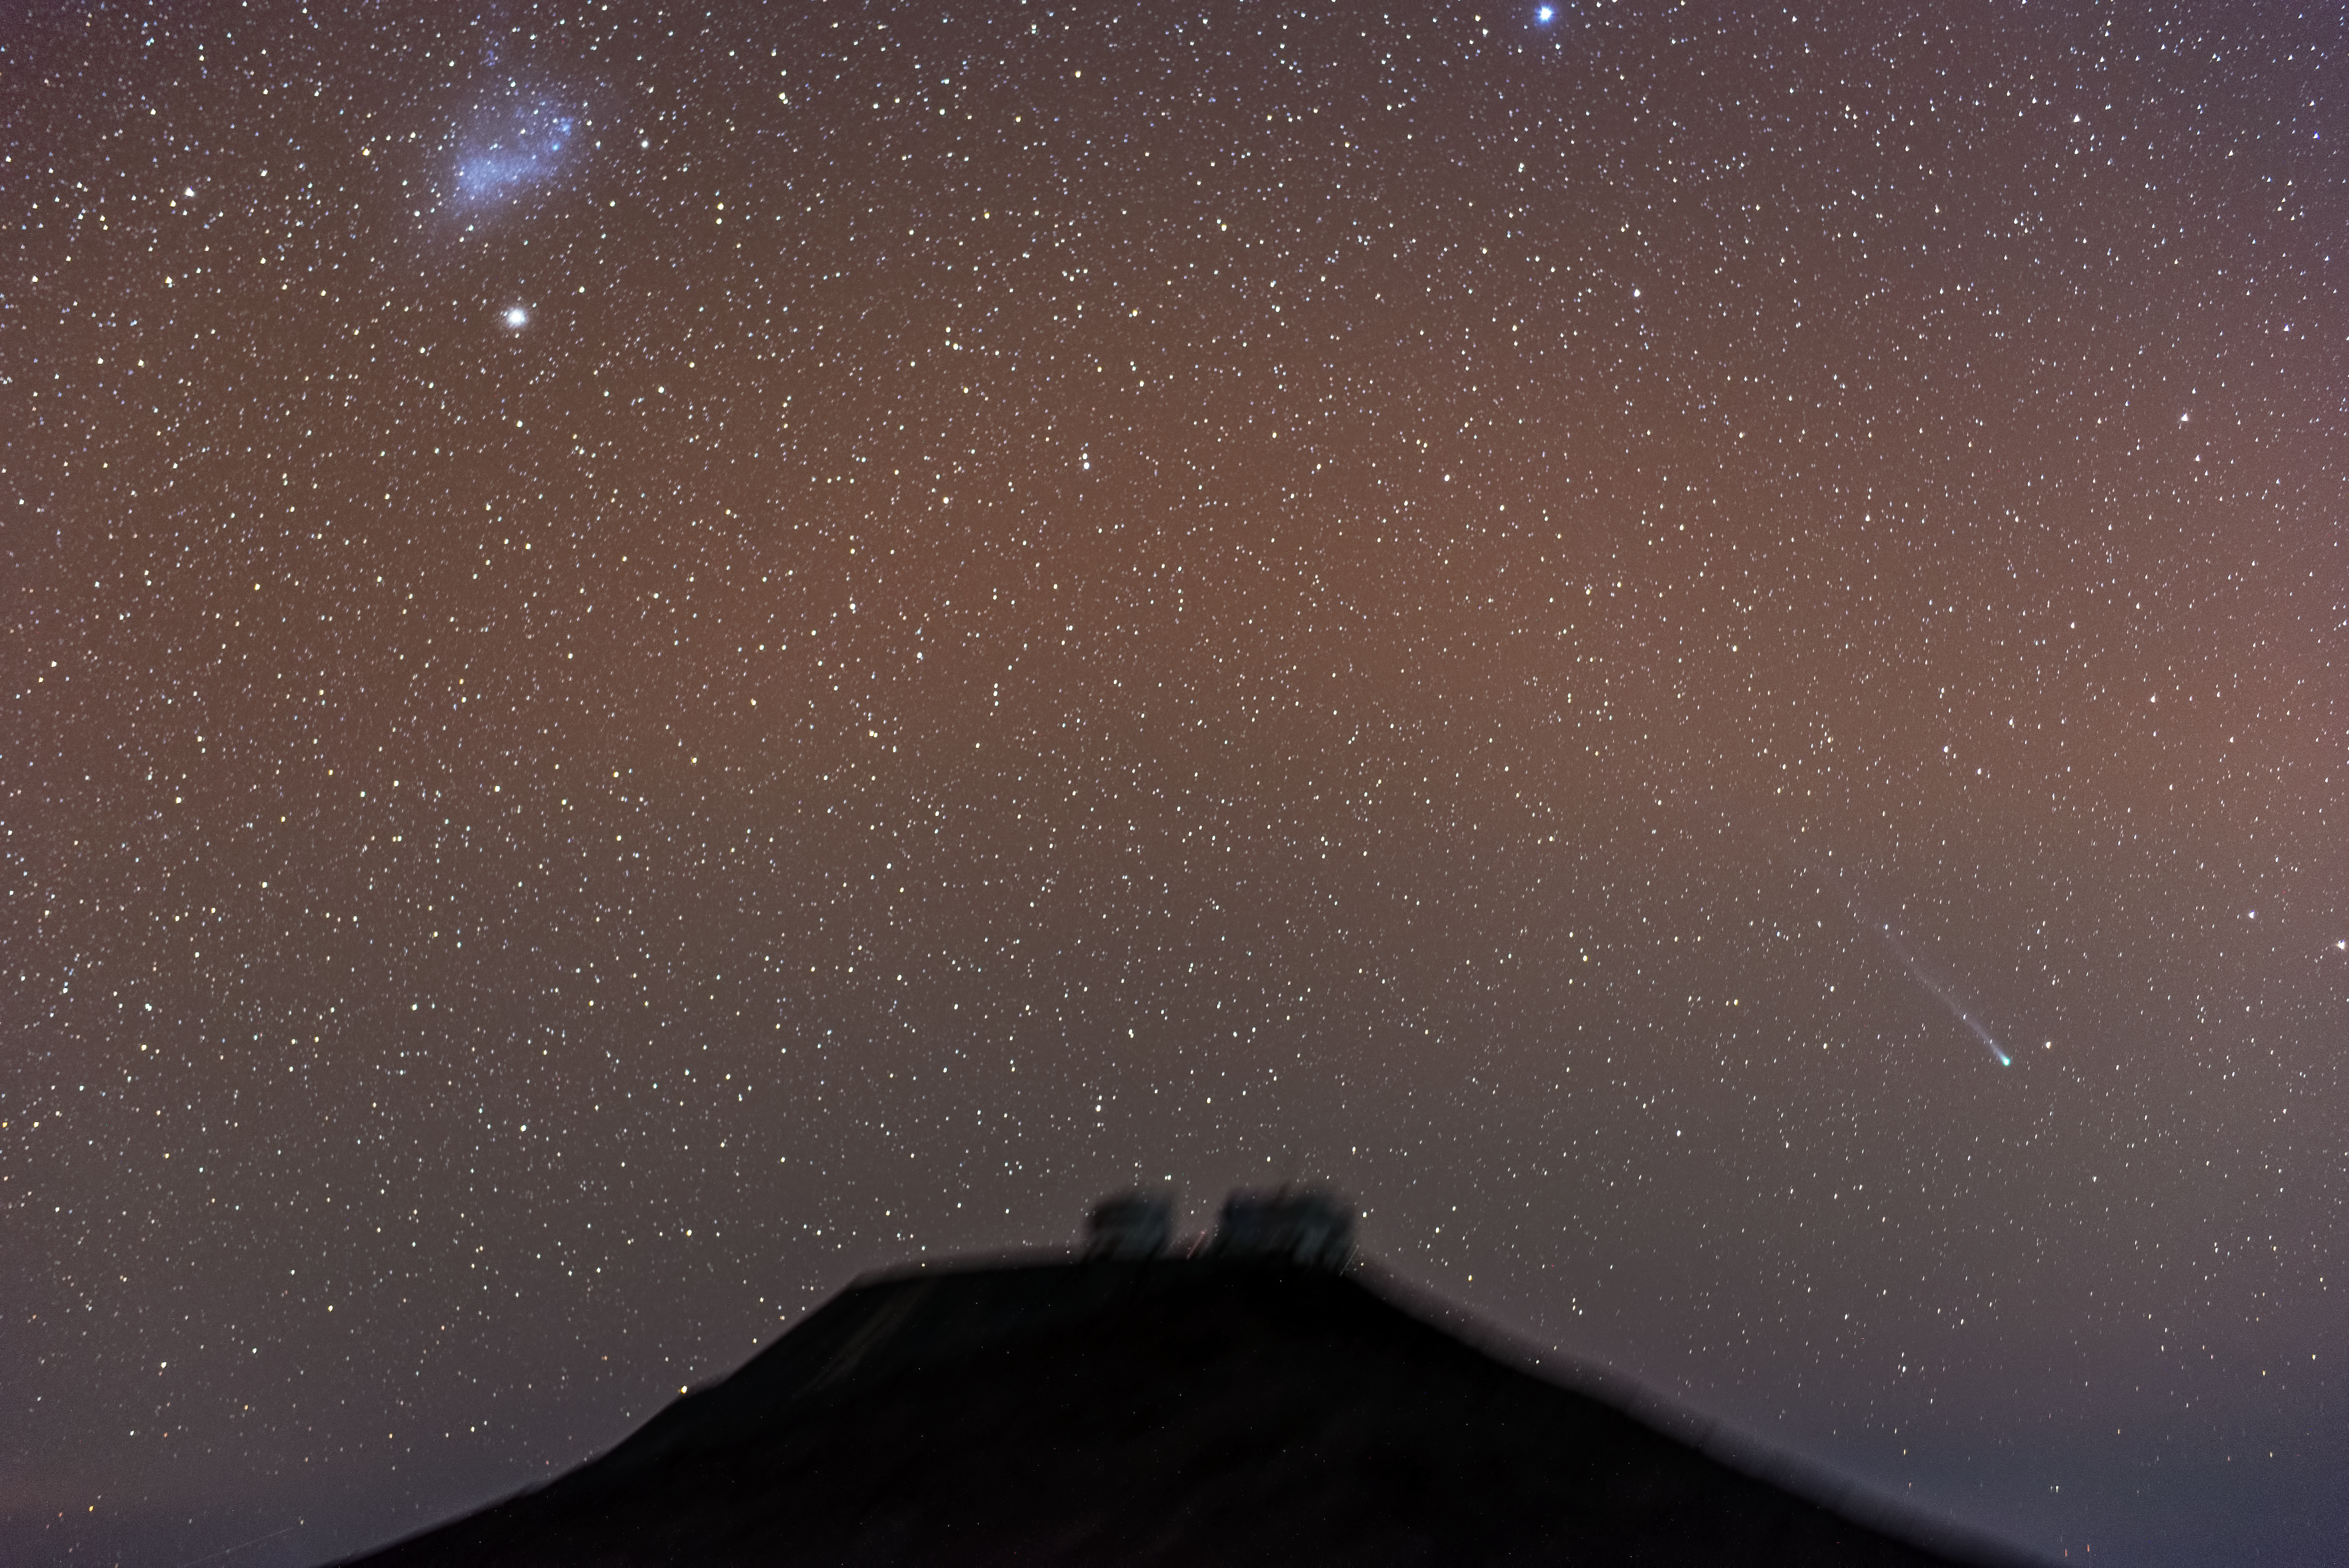

Comet streaks over Paranal

To the right of the image, see the comet C/2012 F6 (Lemmon) streak its way across the sky.

Credit: ESO/G.Brammer